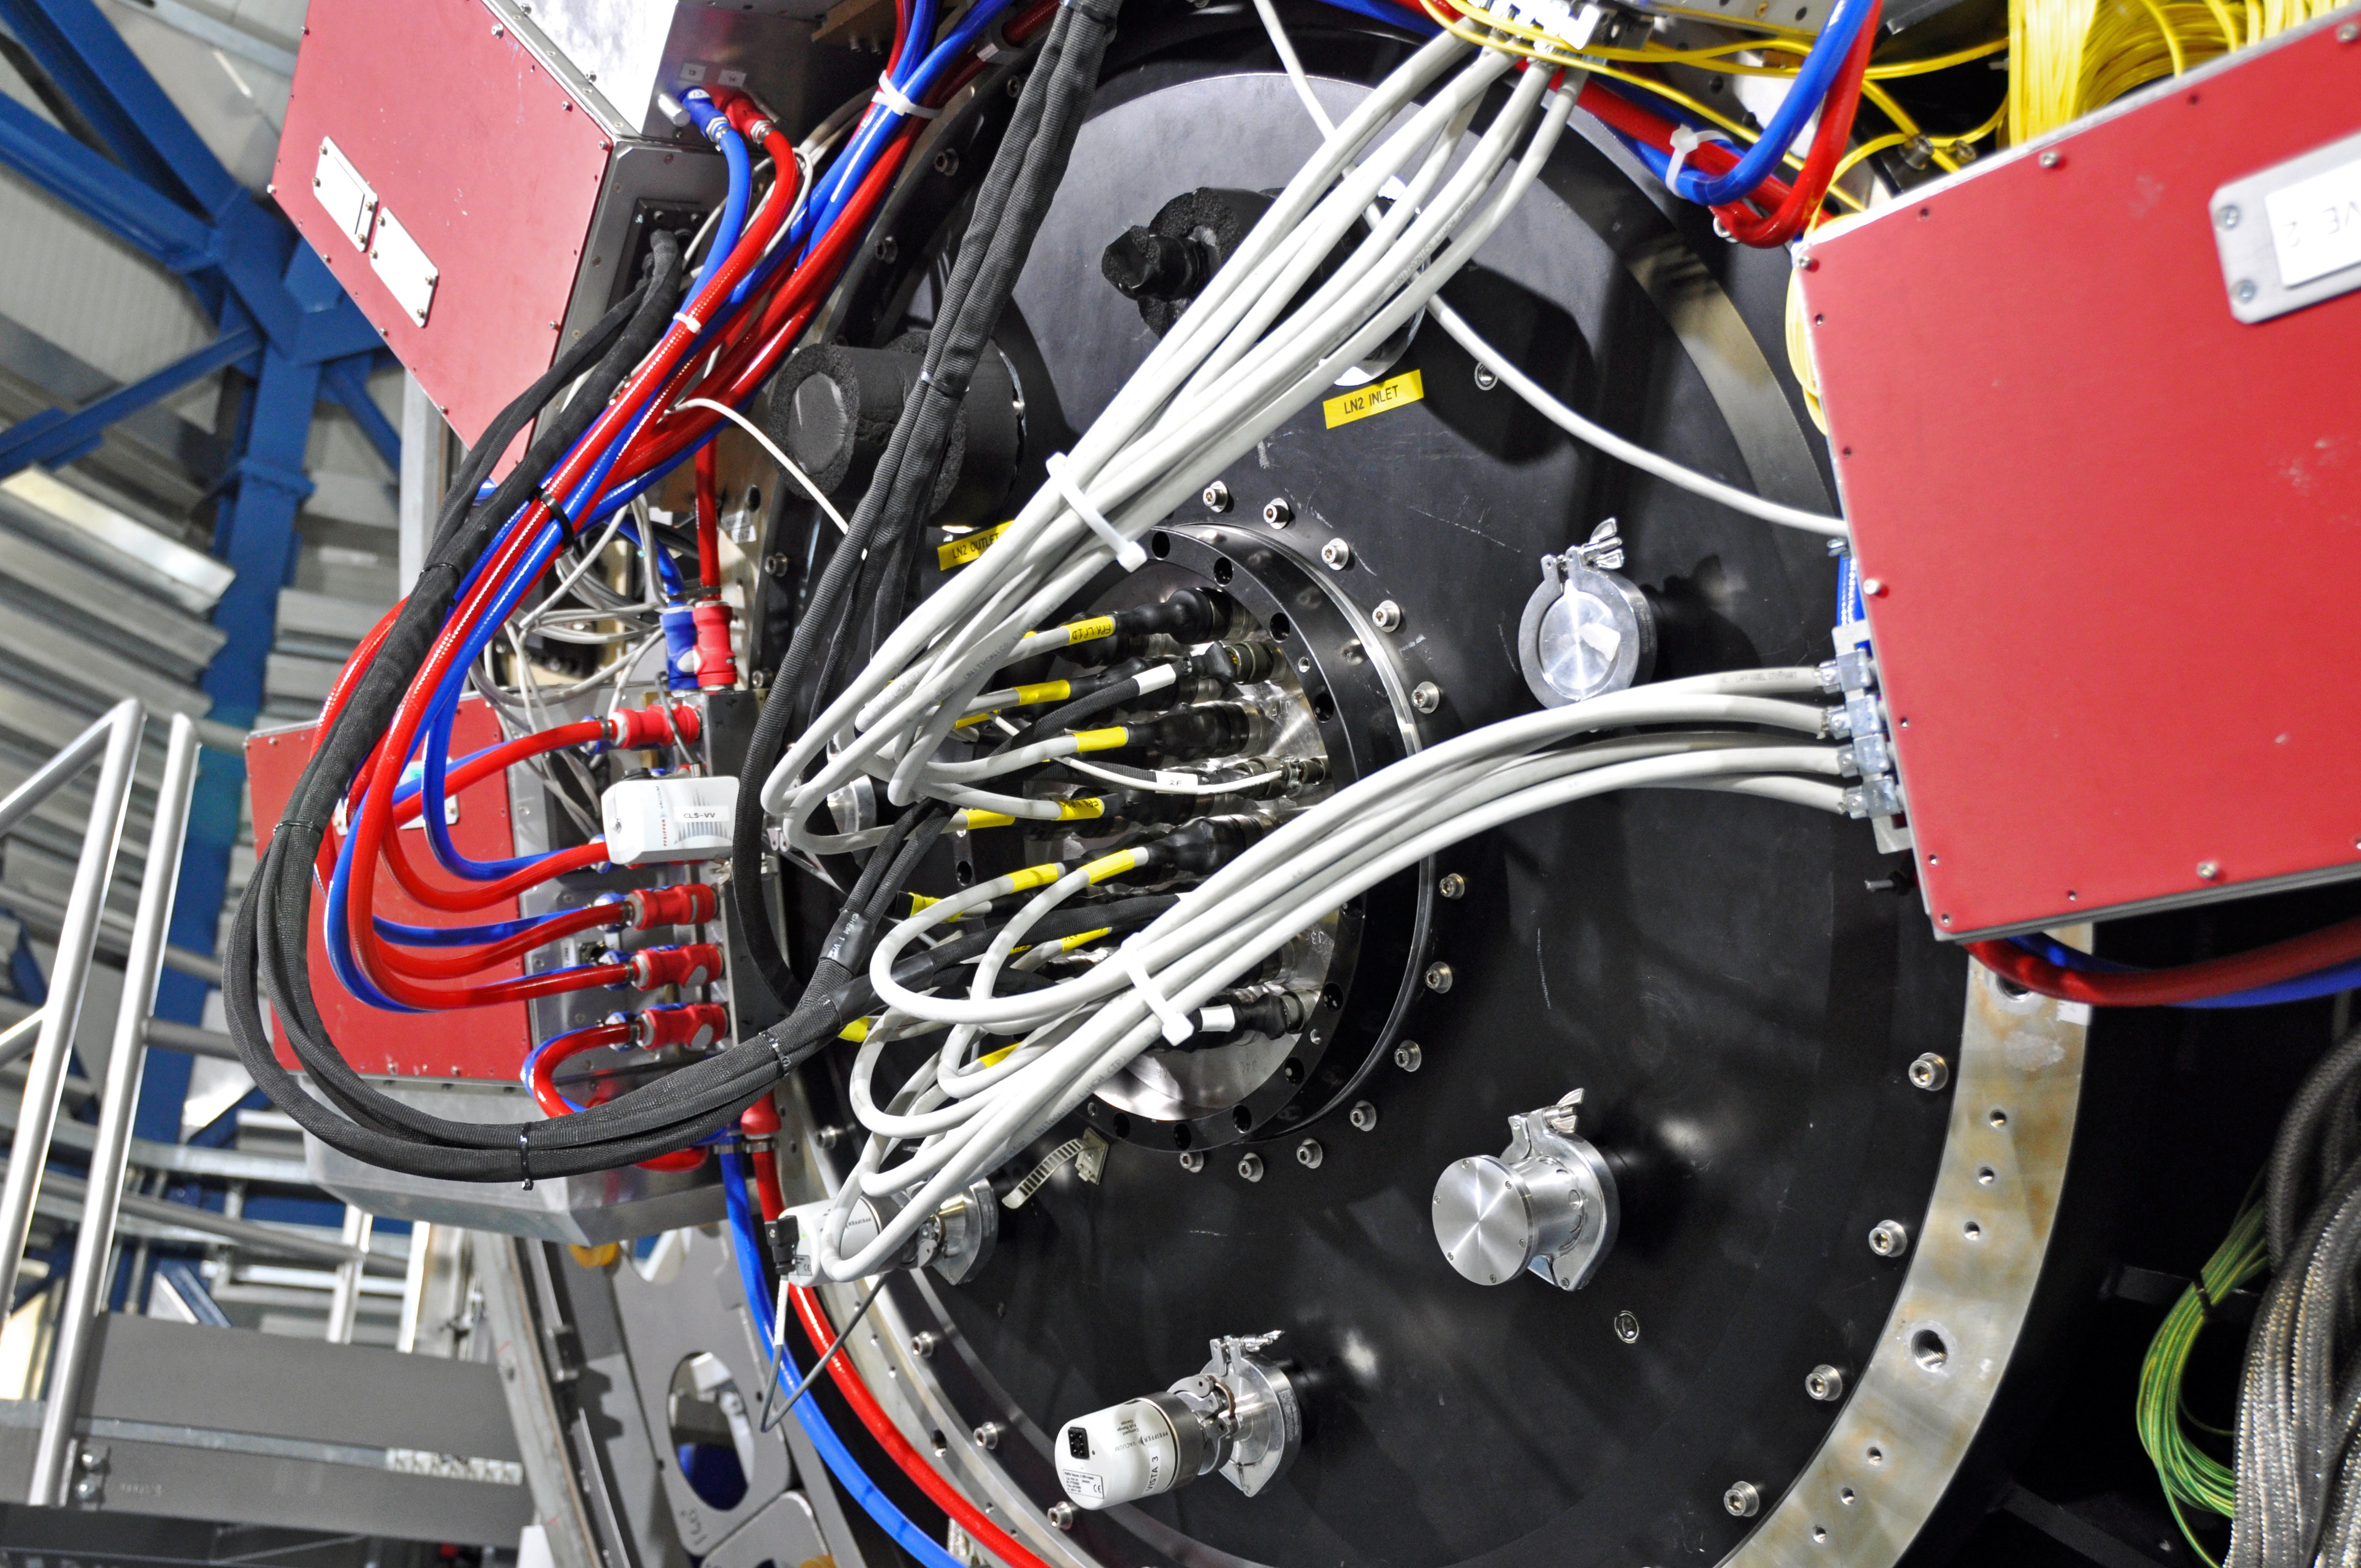

Getting your wires crossed

This picture gives an idea of the incredible feats of computing knowledge and power that goes into the Very Large Telescope

Credit: V. Castelo/ESO